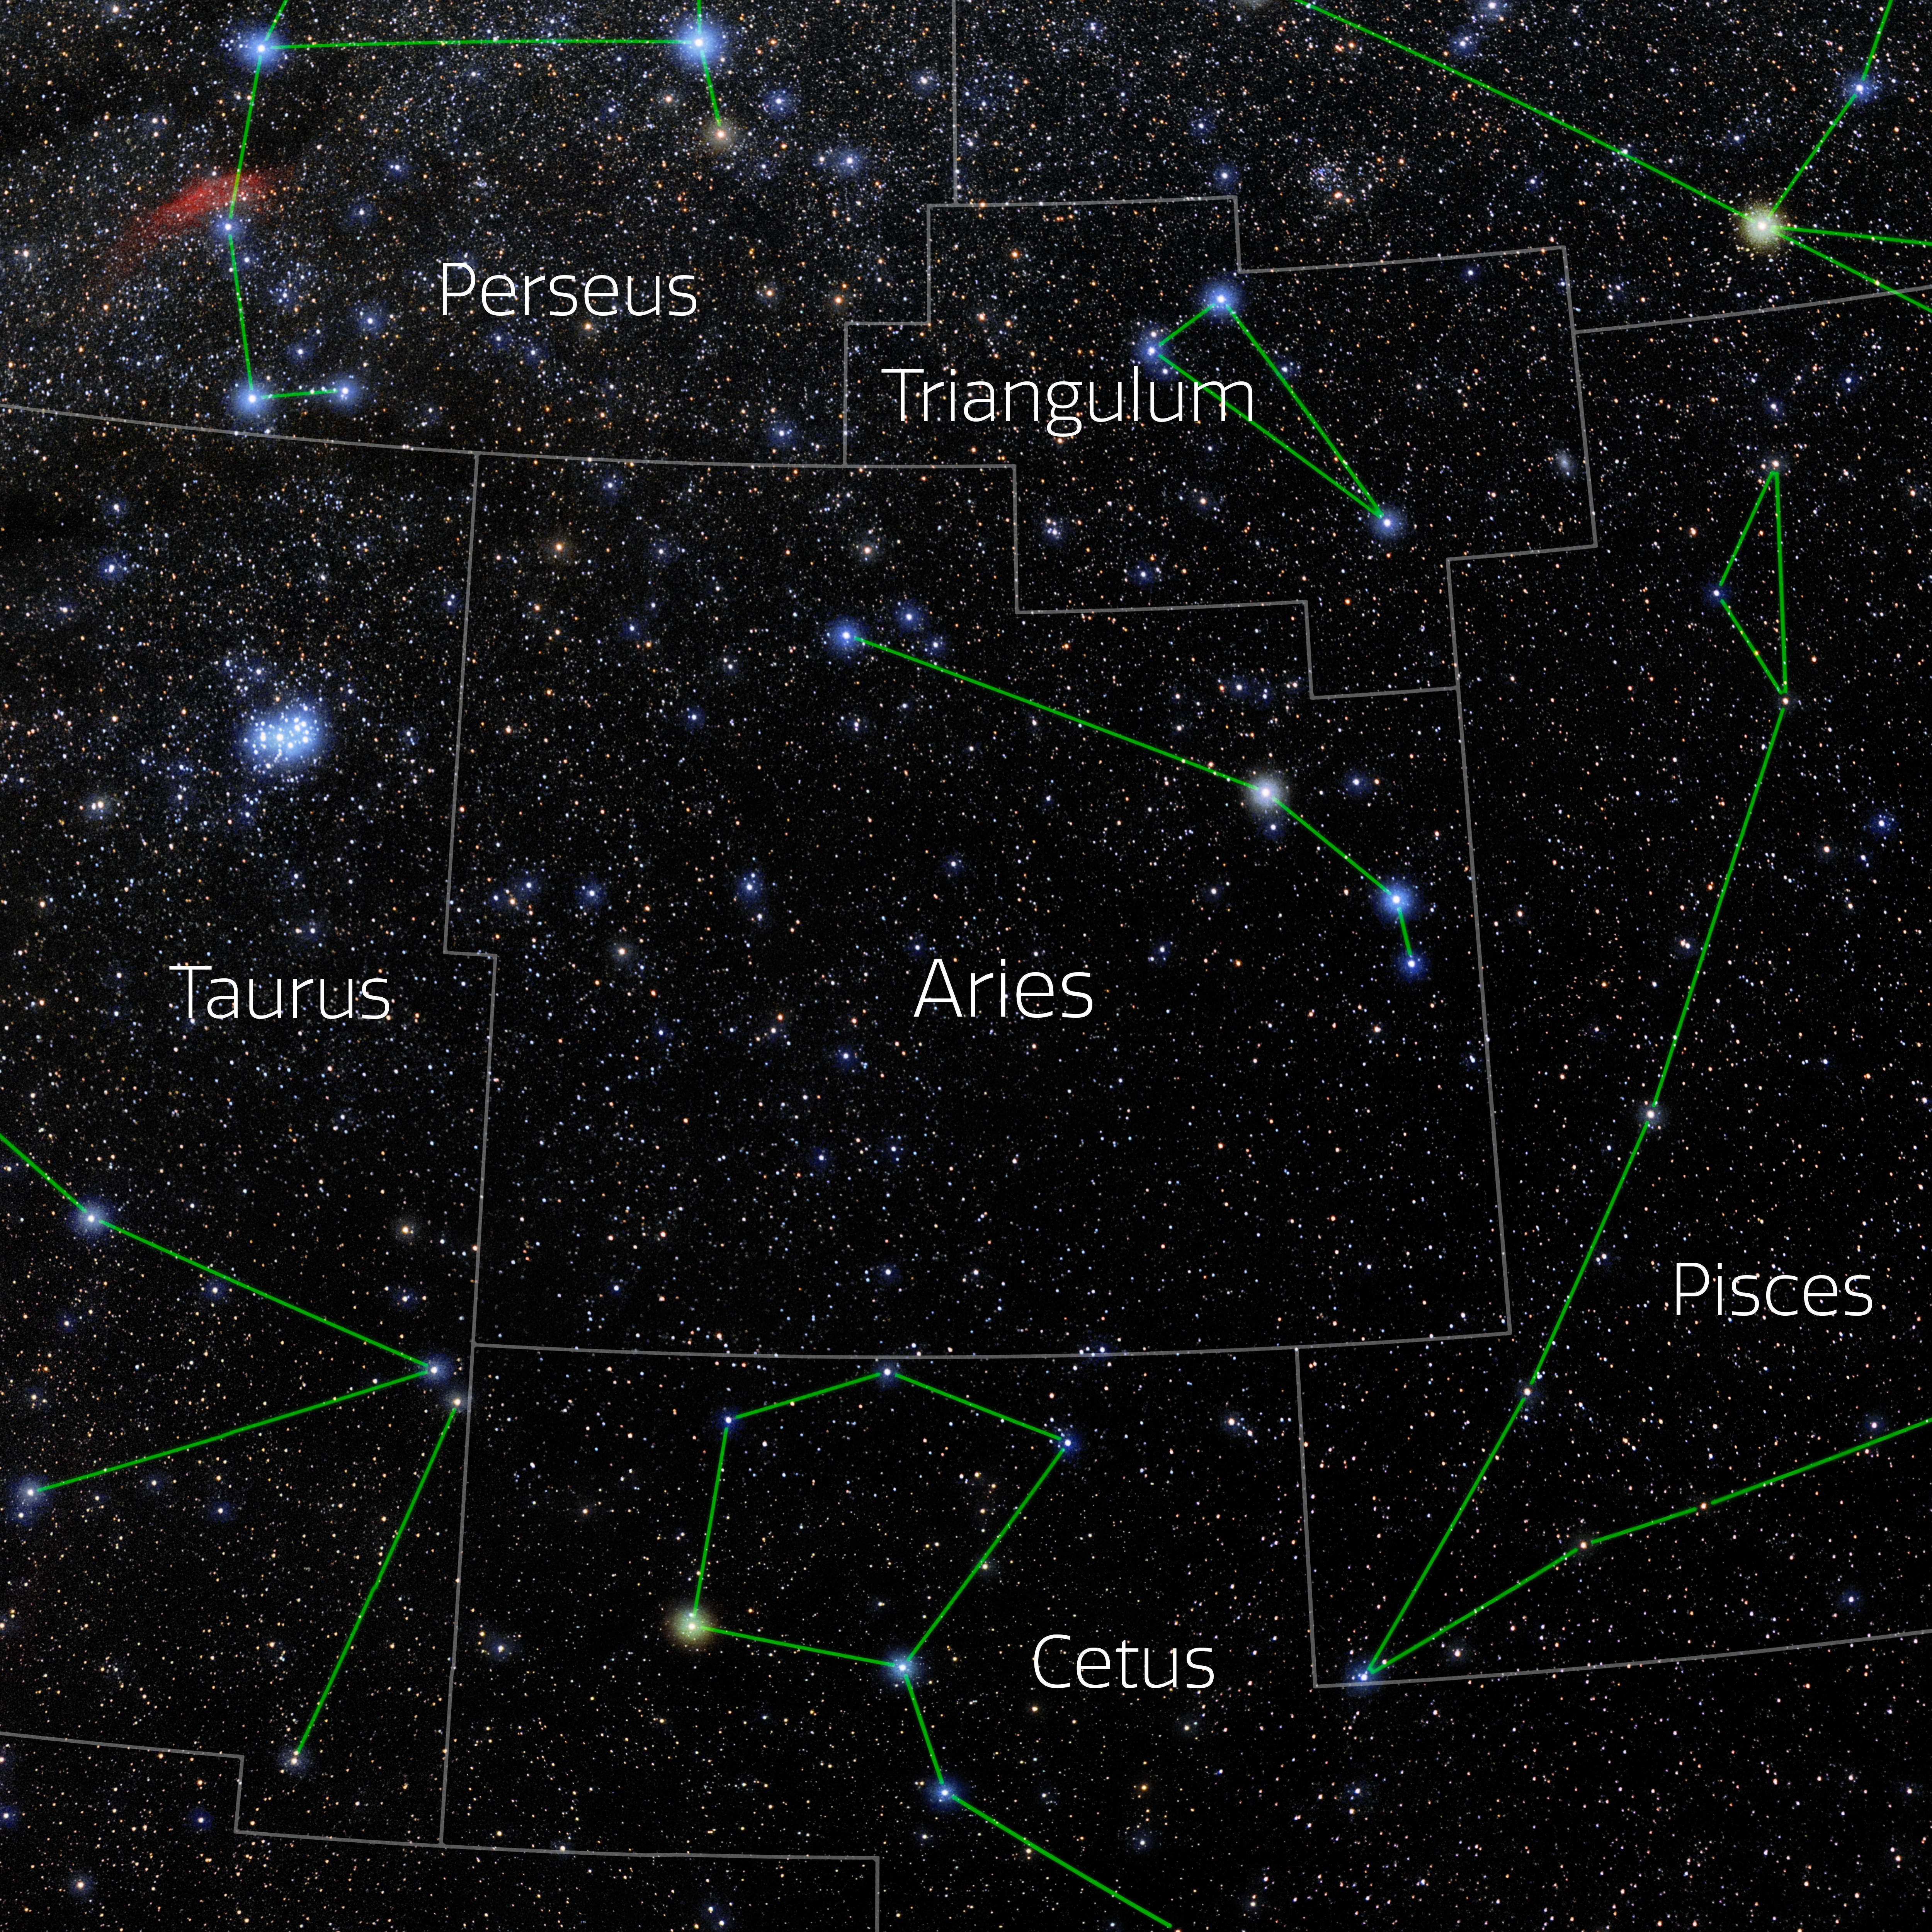

Aries (Annotated)

Photo of the constellation Aries with annotations from IAU and Sky & Telescope. Here is the non-annotated version.

Credit: E. Slawik/NOIRLab/NSF/AURA/M. Zamani